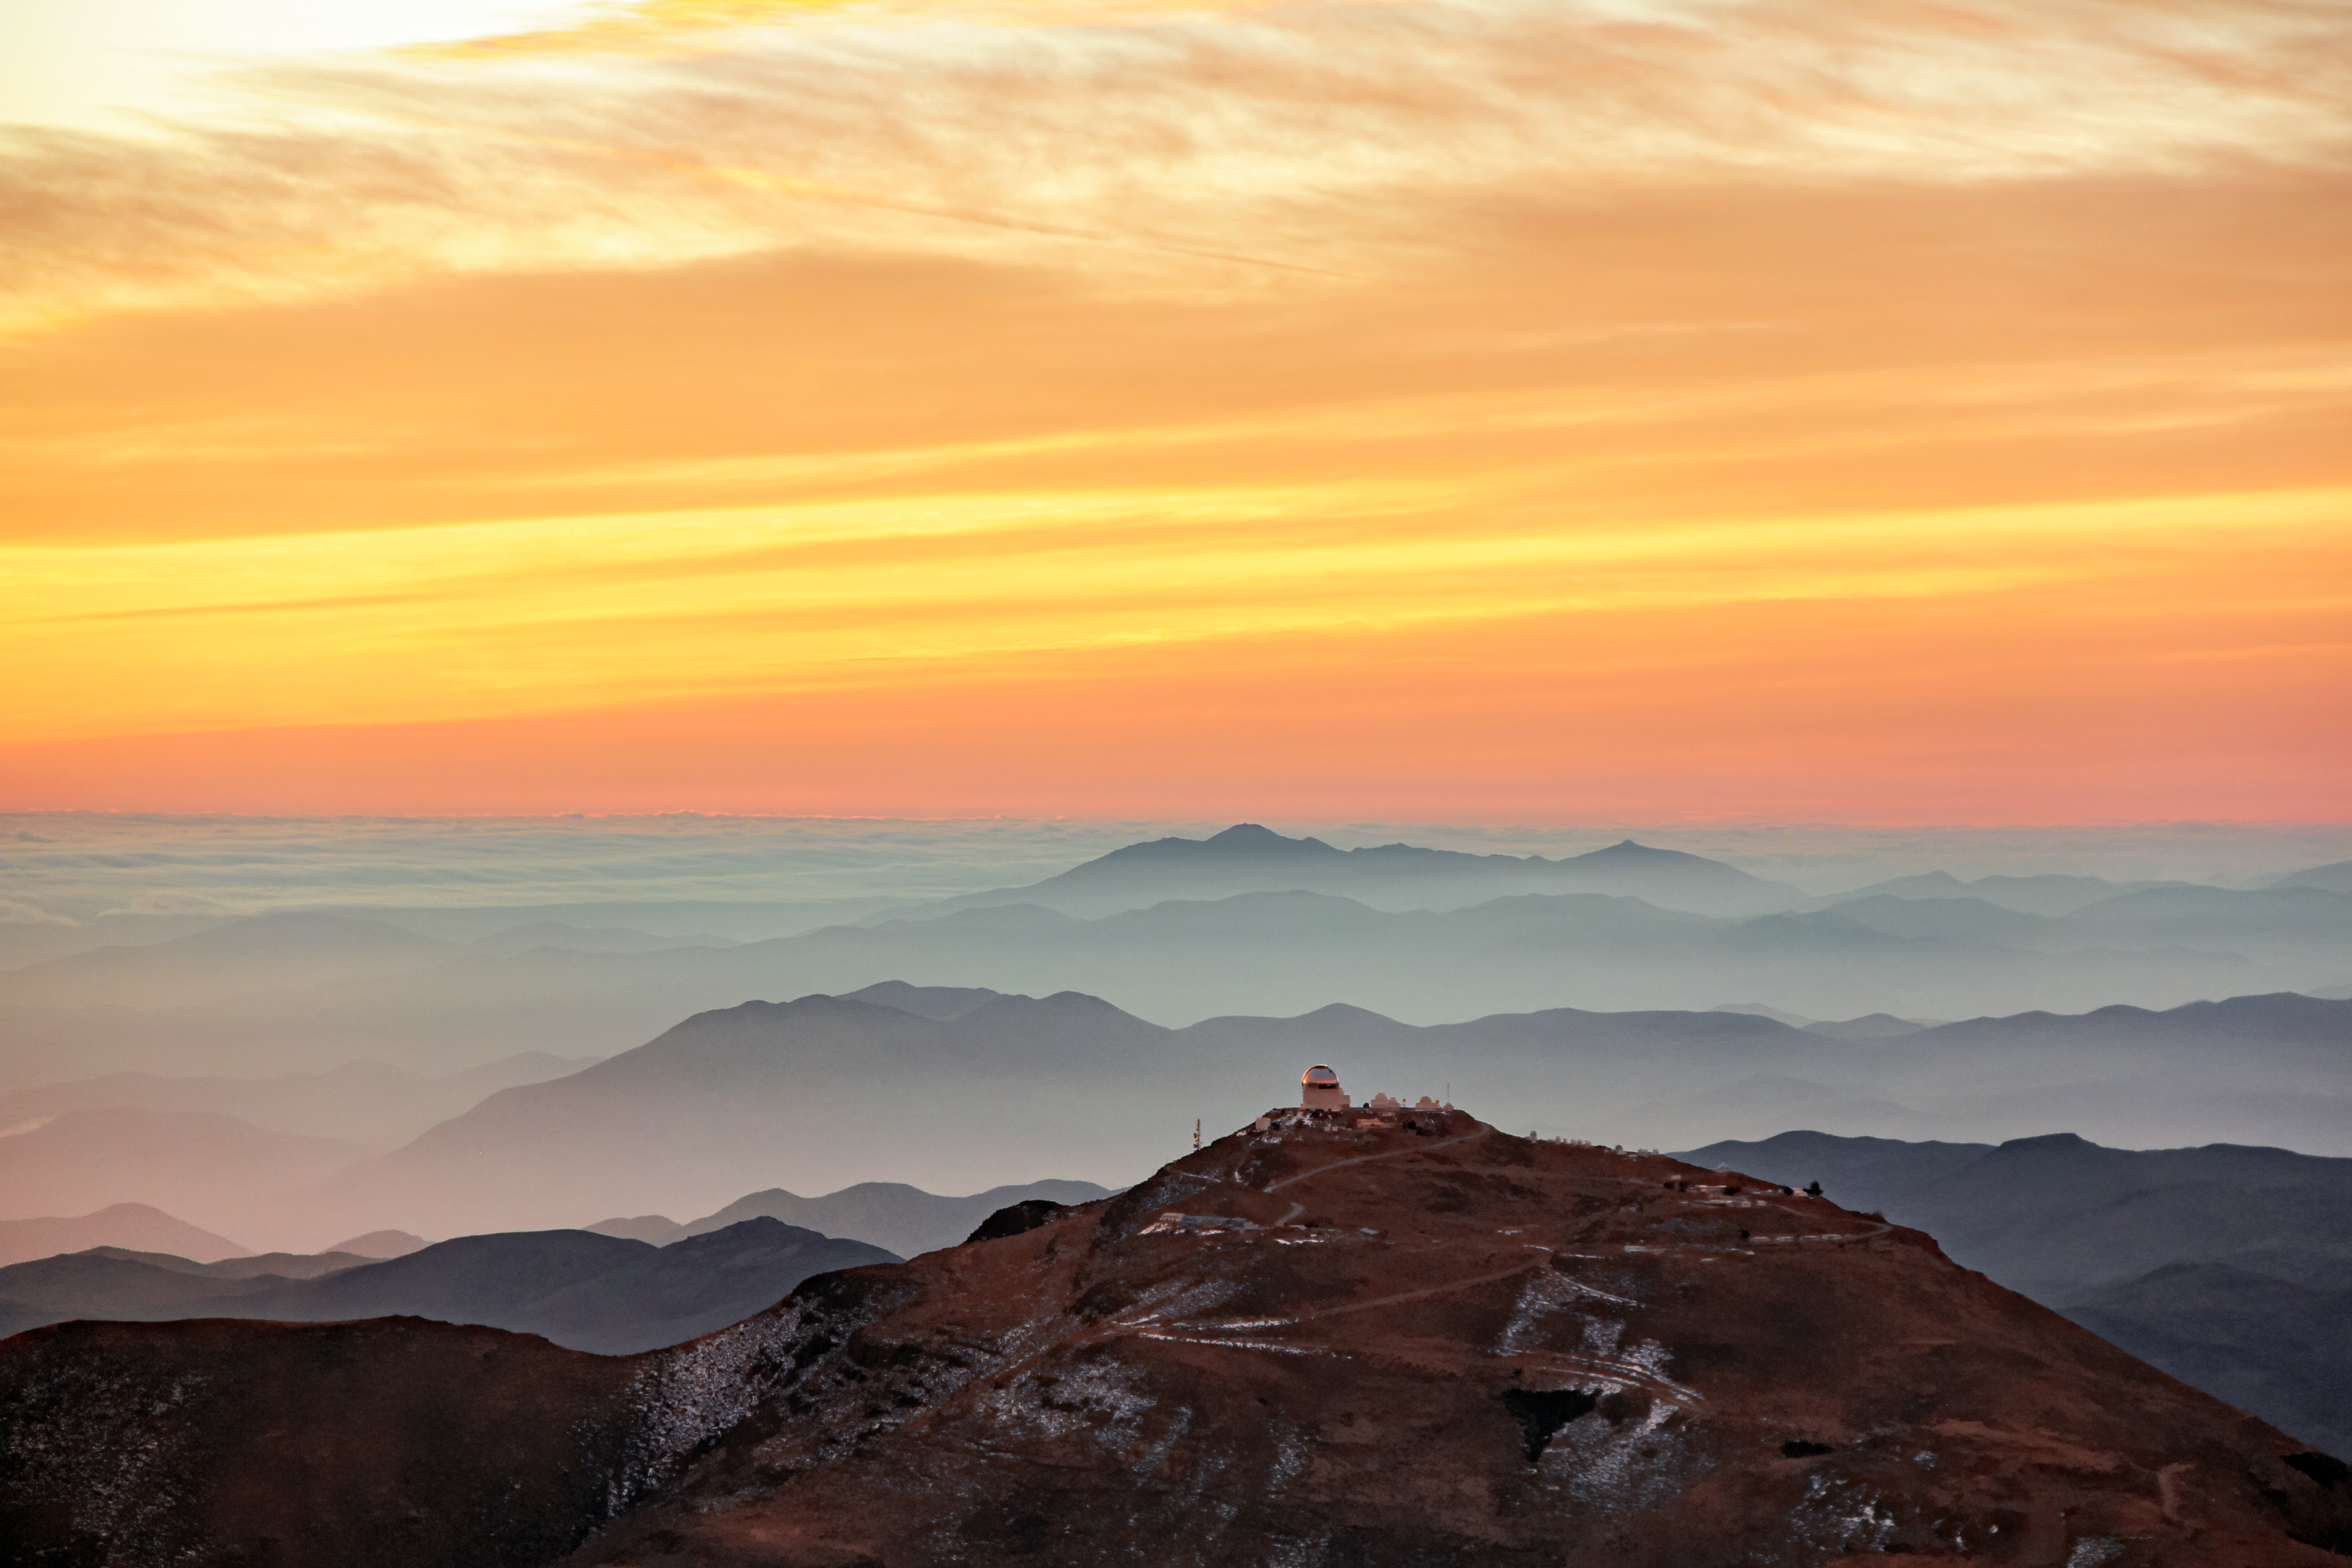

Sunset at Cerro Tololo Inter-American Observatory

A picture of the sunset at Cerro Tololo Inter-American Observatory.

Credit: NOIRLab/AURA/NSF/J.Fuentes